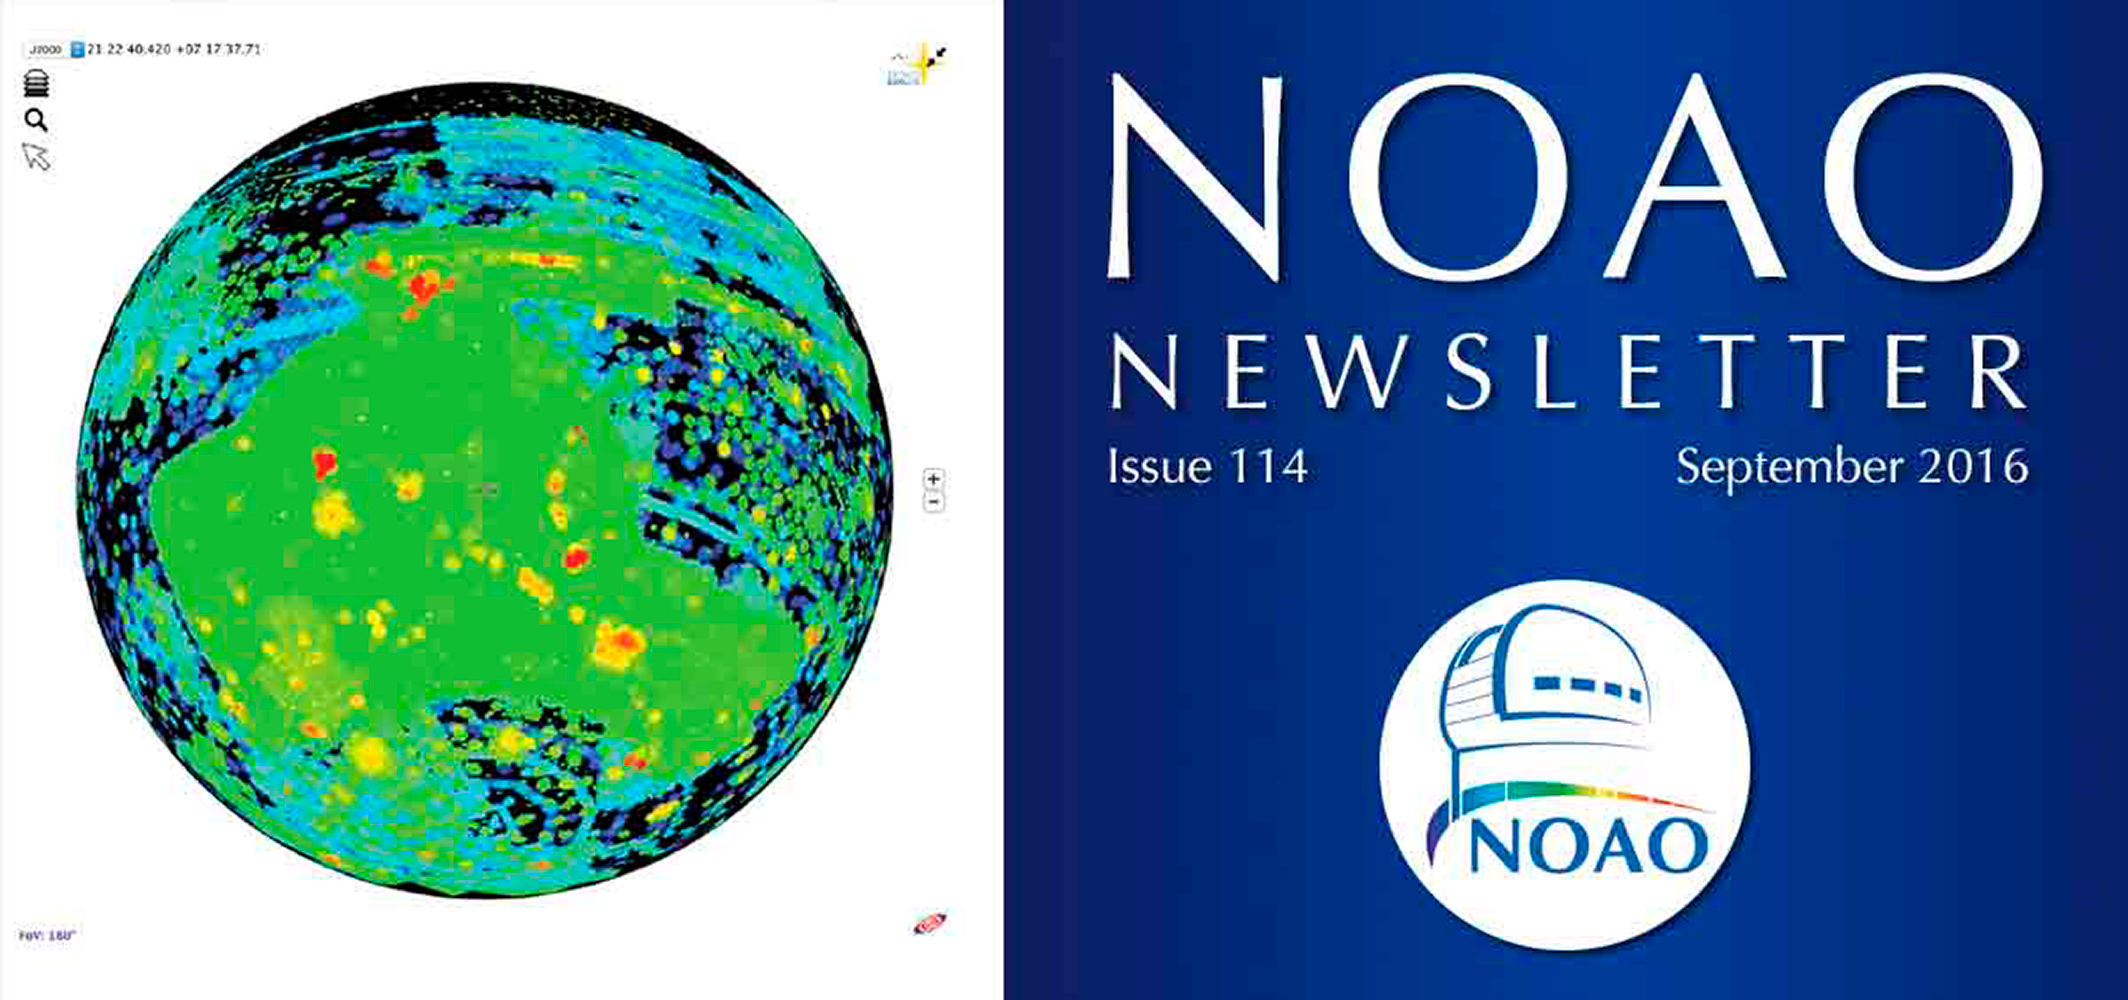

September 2016NOAO Newsletter

The September 2016 NOAO Newsletter is online and ready to download. It contains sections on Science Highlights, System Science Capabilities, System Observing: Telescopes and Instruments, and NOAO Operations & Staff. On the Cover This map, created using the NOAO Data Lab Data Discovery Tool, shows the total exposure in science frames taken with any of the DECam, or KPNO and CTIO Mosaic imagers. The sky has been rotated to center on the Dark Energy Survey “footprint.”

Credit: L. Huang, P. Marenfeld, and K. Olsen/NOAO/AURA/NSF